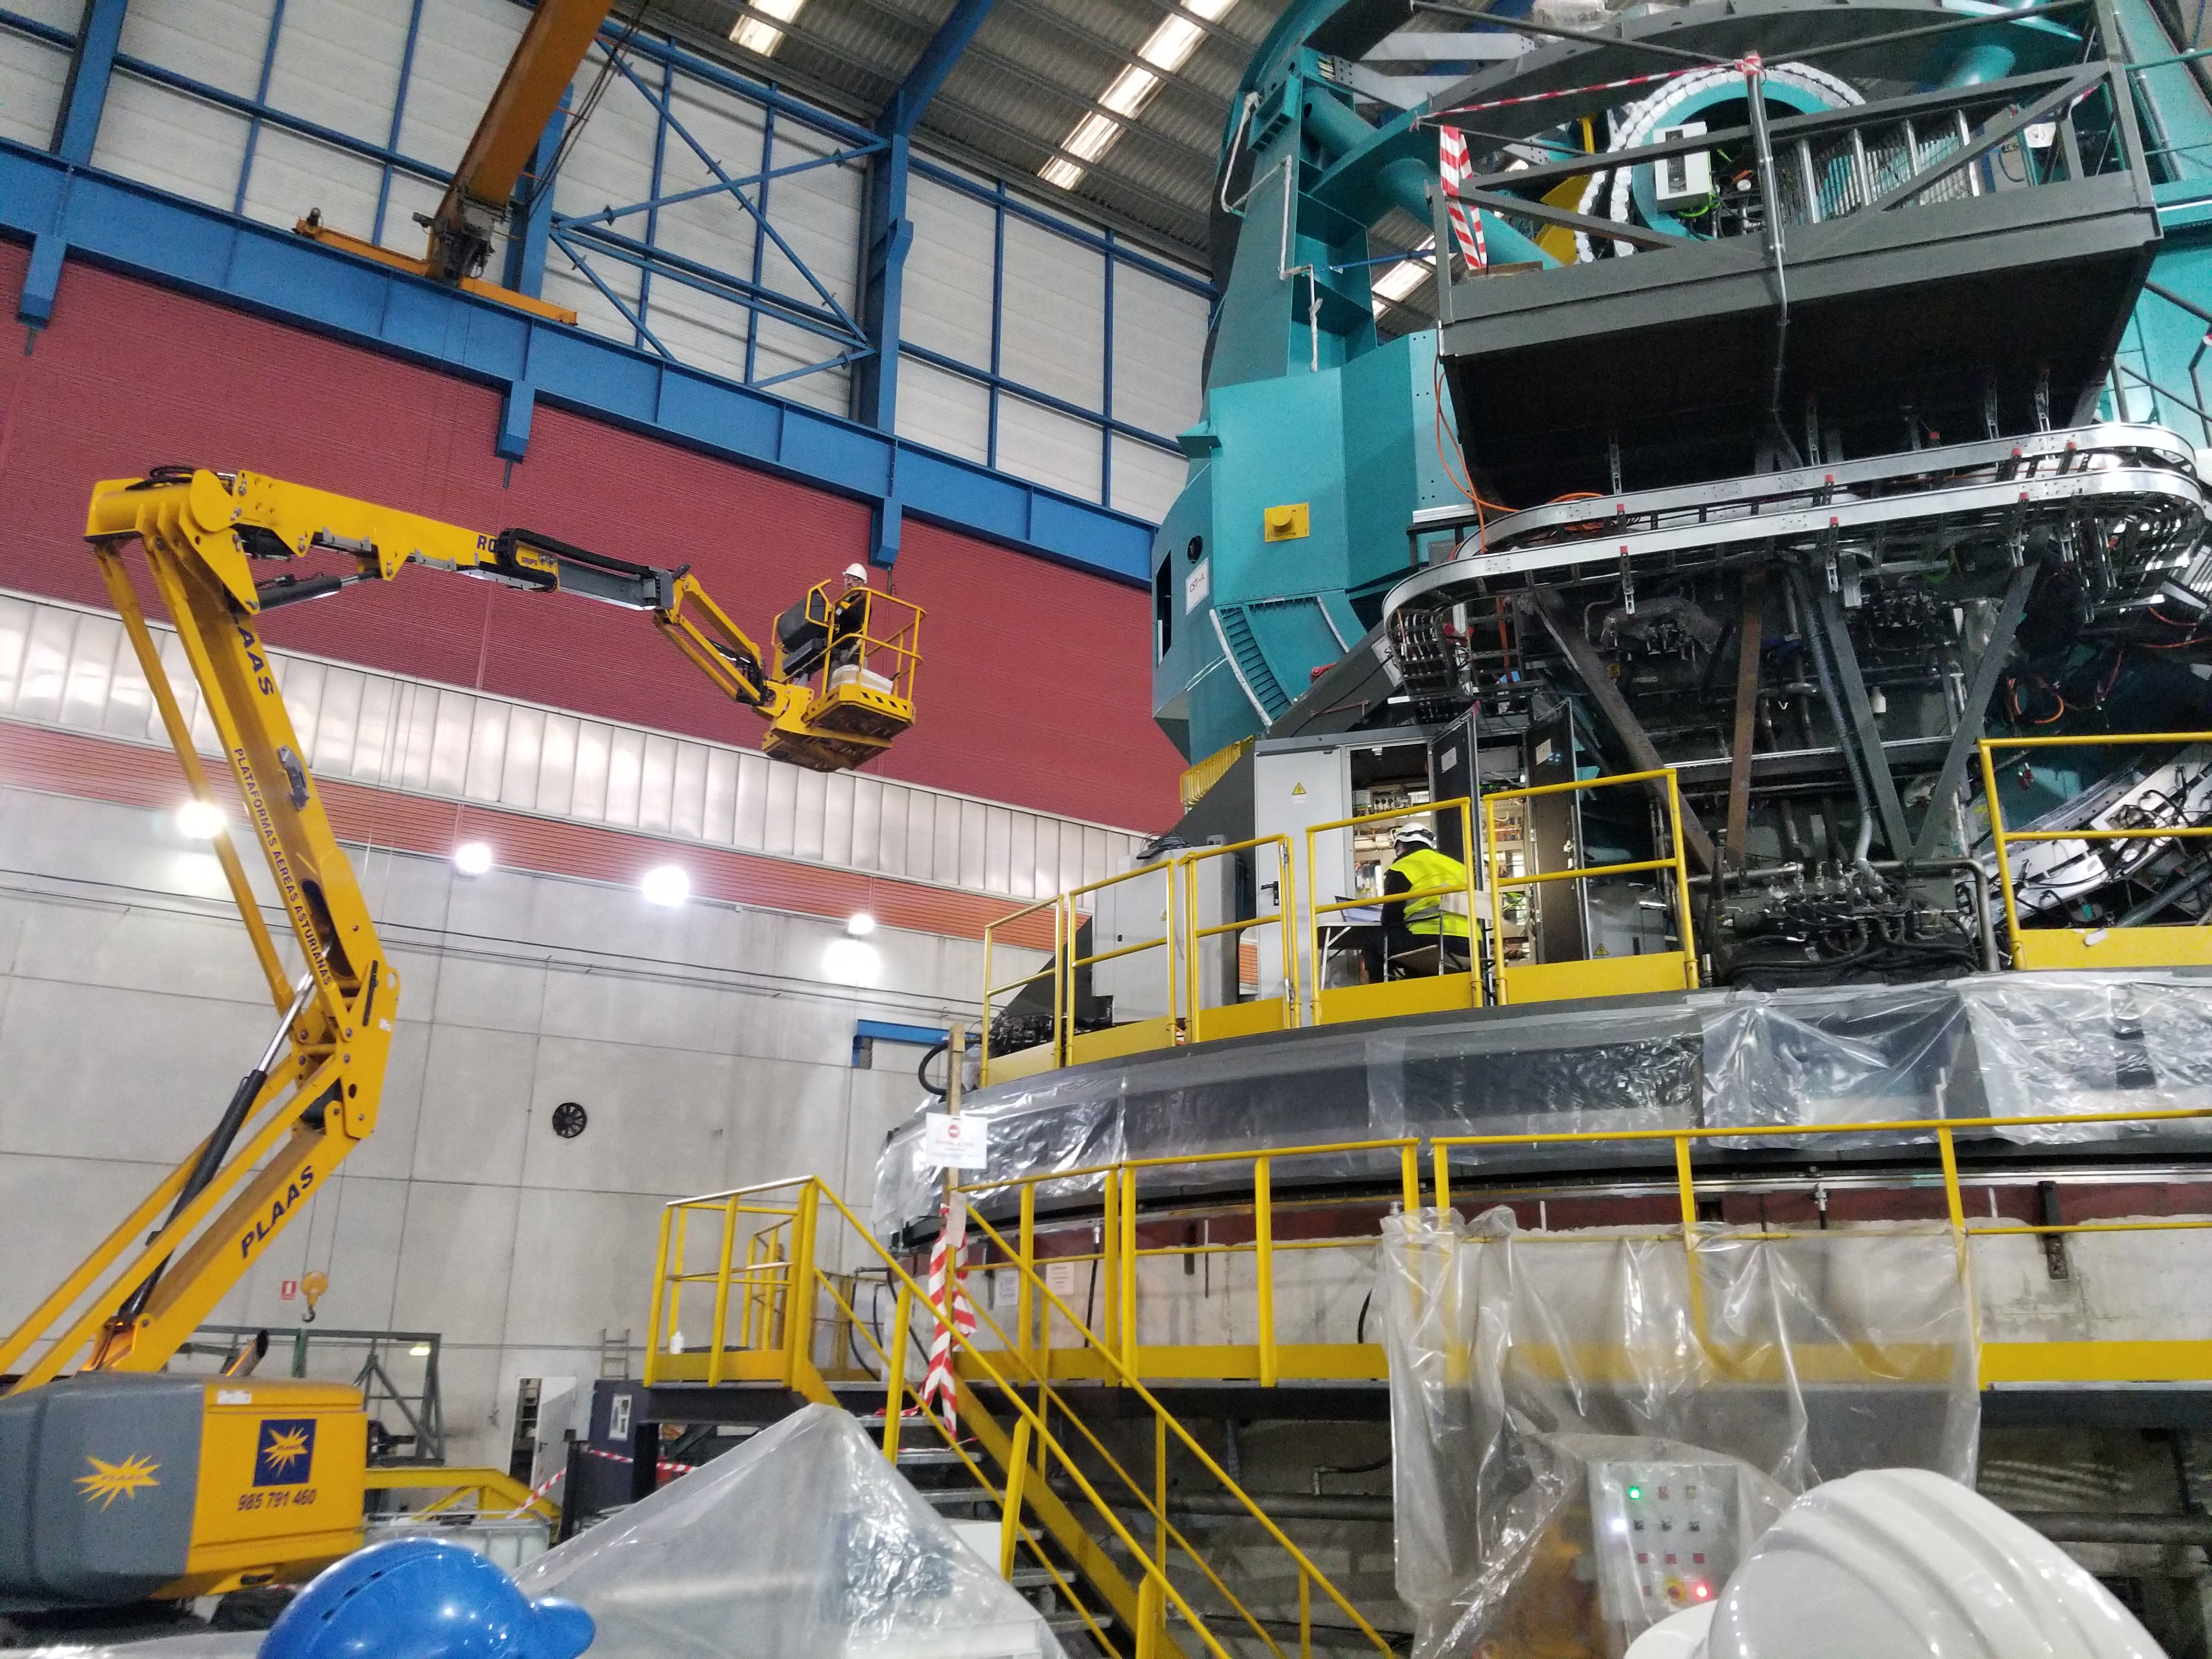

TMA Safety Review

An LSST team spent 5 days in Spain this month, conducting a thorough safety review of the Telescope Mount Assembly (TMA), at vendor Asturfeito. LSST Safety Manager Chuck Gessner, Telescope and Site Technical Manager Shawn Callahan, Senior Systems Engineer Austin Roberts, and Lead Electrical Engineer Oliver Wiecha inspected the numerous safety features included in the structure of the TMA. In this photo, LSST Safety Manager Chuck Gessner stands in the basket of the aerial lift.

Credit: Rubin Observatory/NSF/AURA